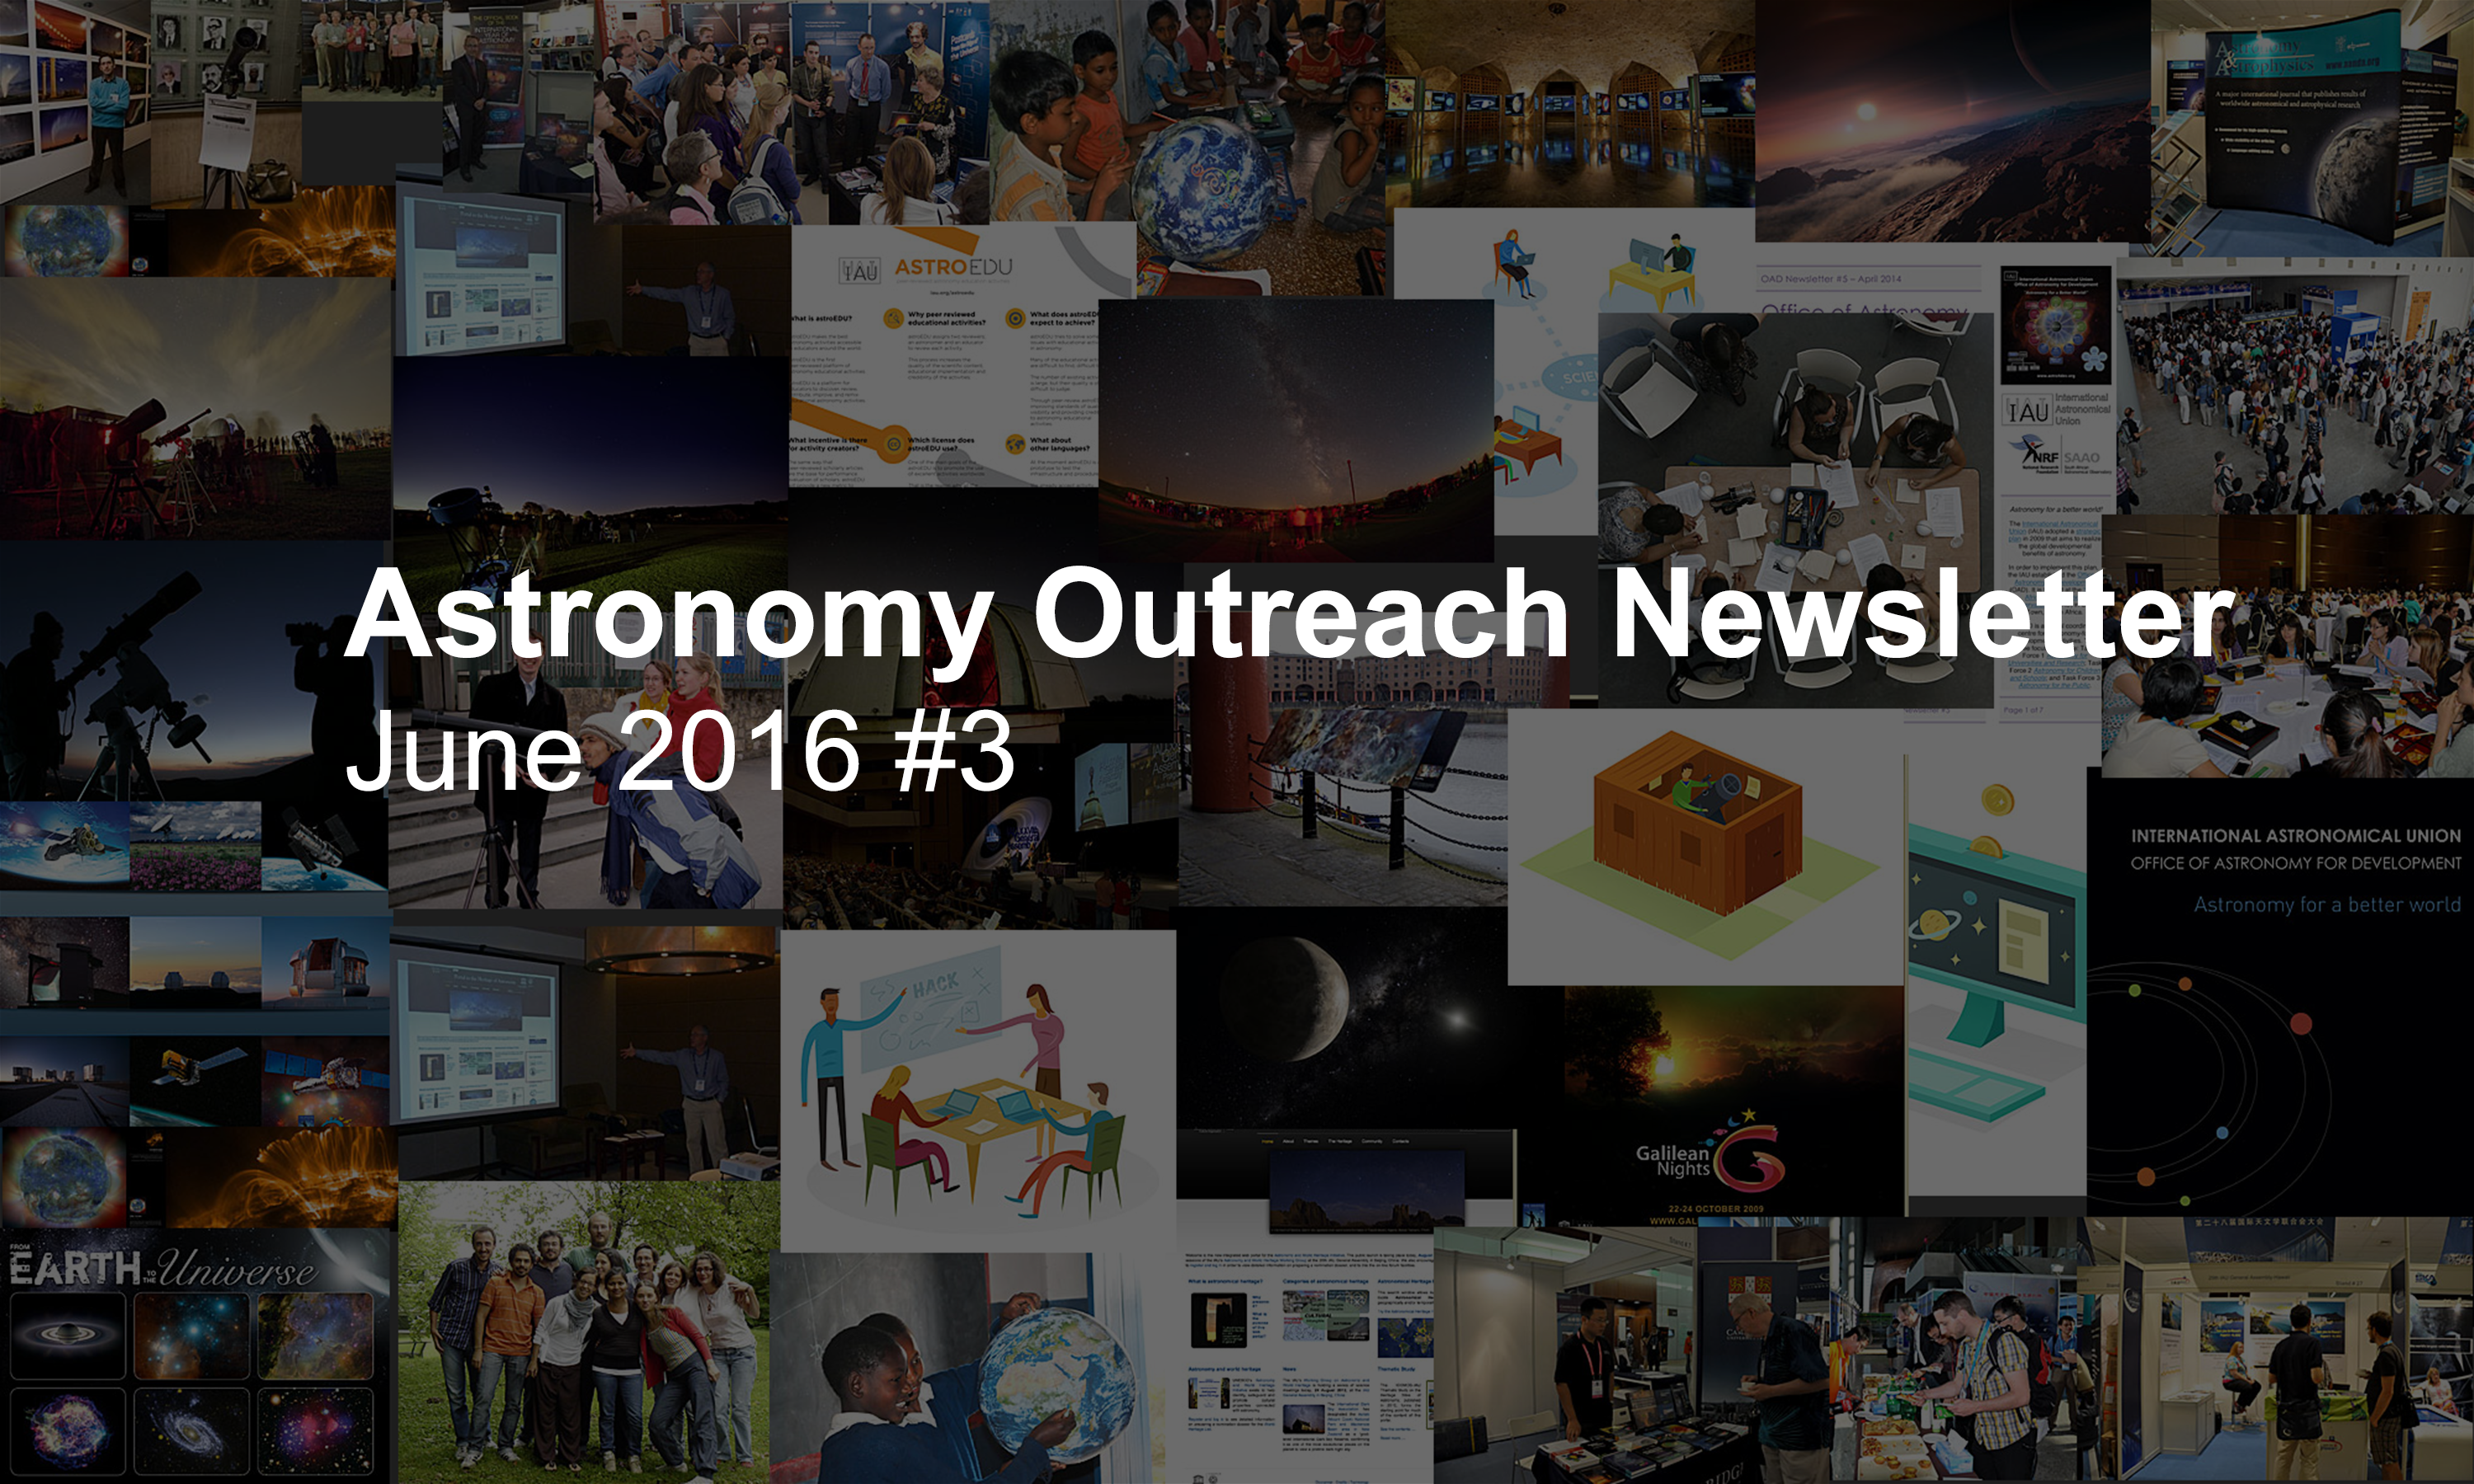

IAU Astronomy Outreach Newsletter #12 2016 (June 2016 #3)

IAU Astronomy Outreach Newsletter #12 2016 (June 2016 #3)

Credit: IAU